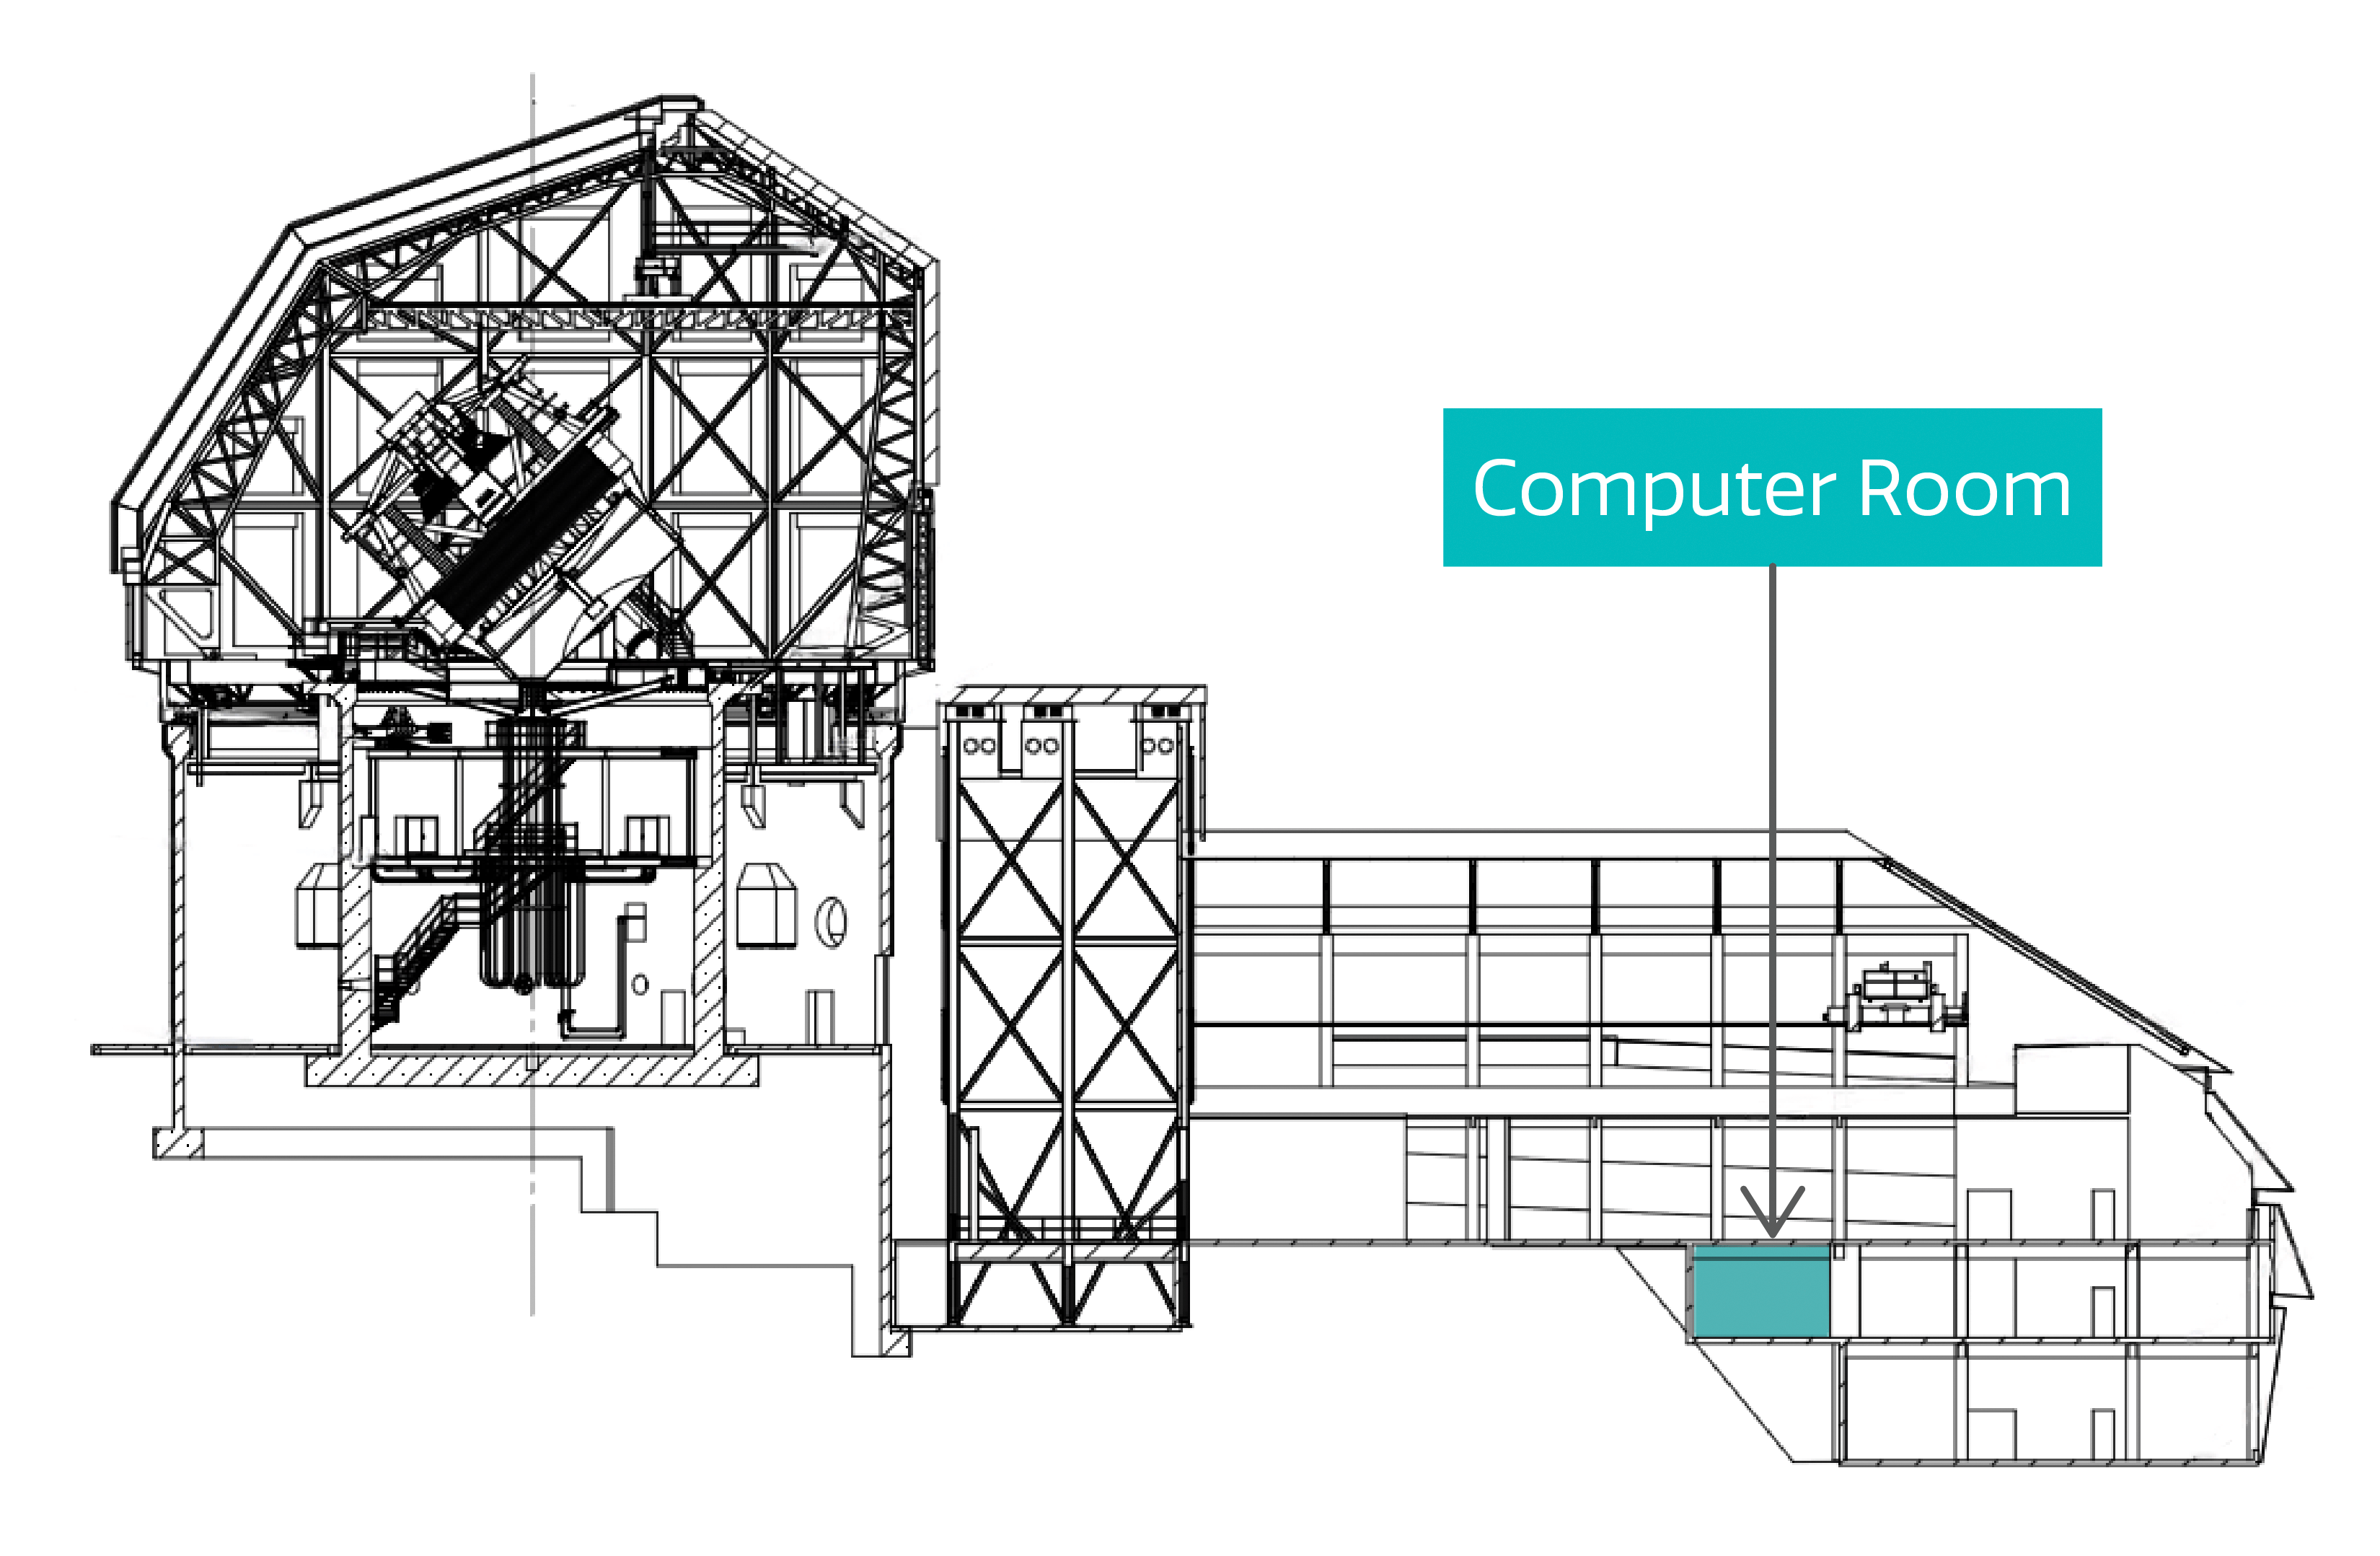

Rubin Computer Room

The location of the Computer Room within Vera C. Rubin Observatory.

Credit: RubinObs/NOIRLab/SLAC/NSF/DOE/AURA